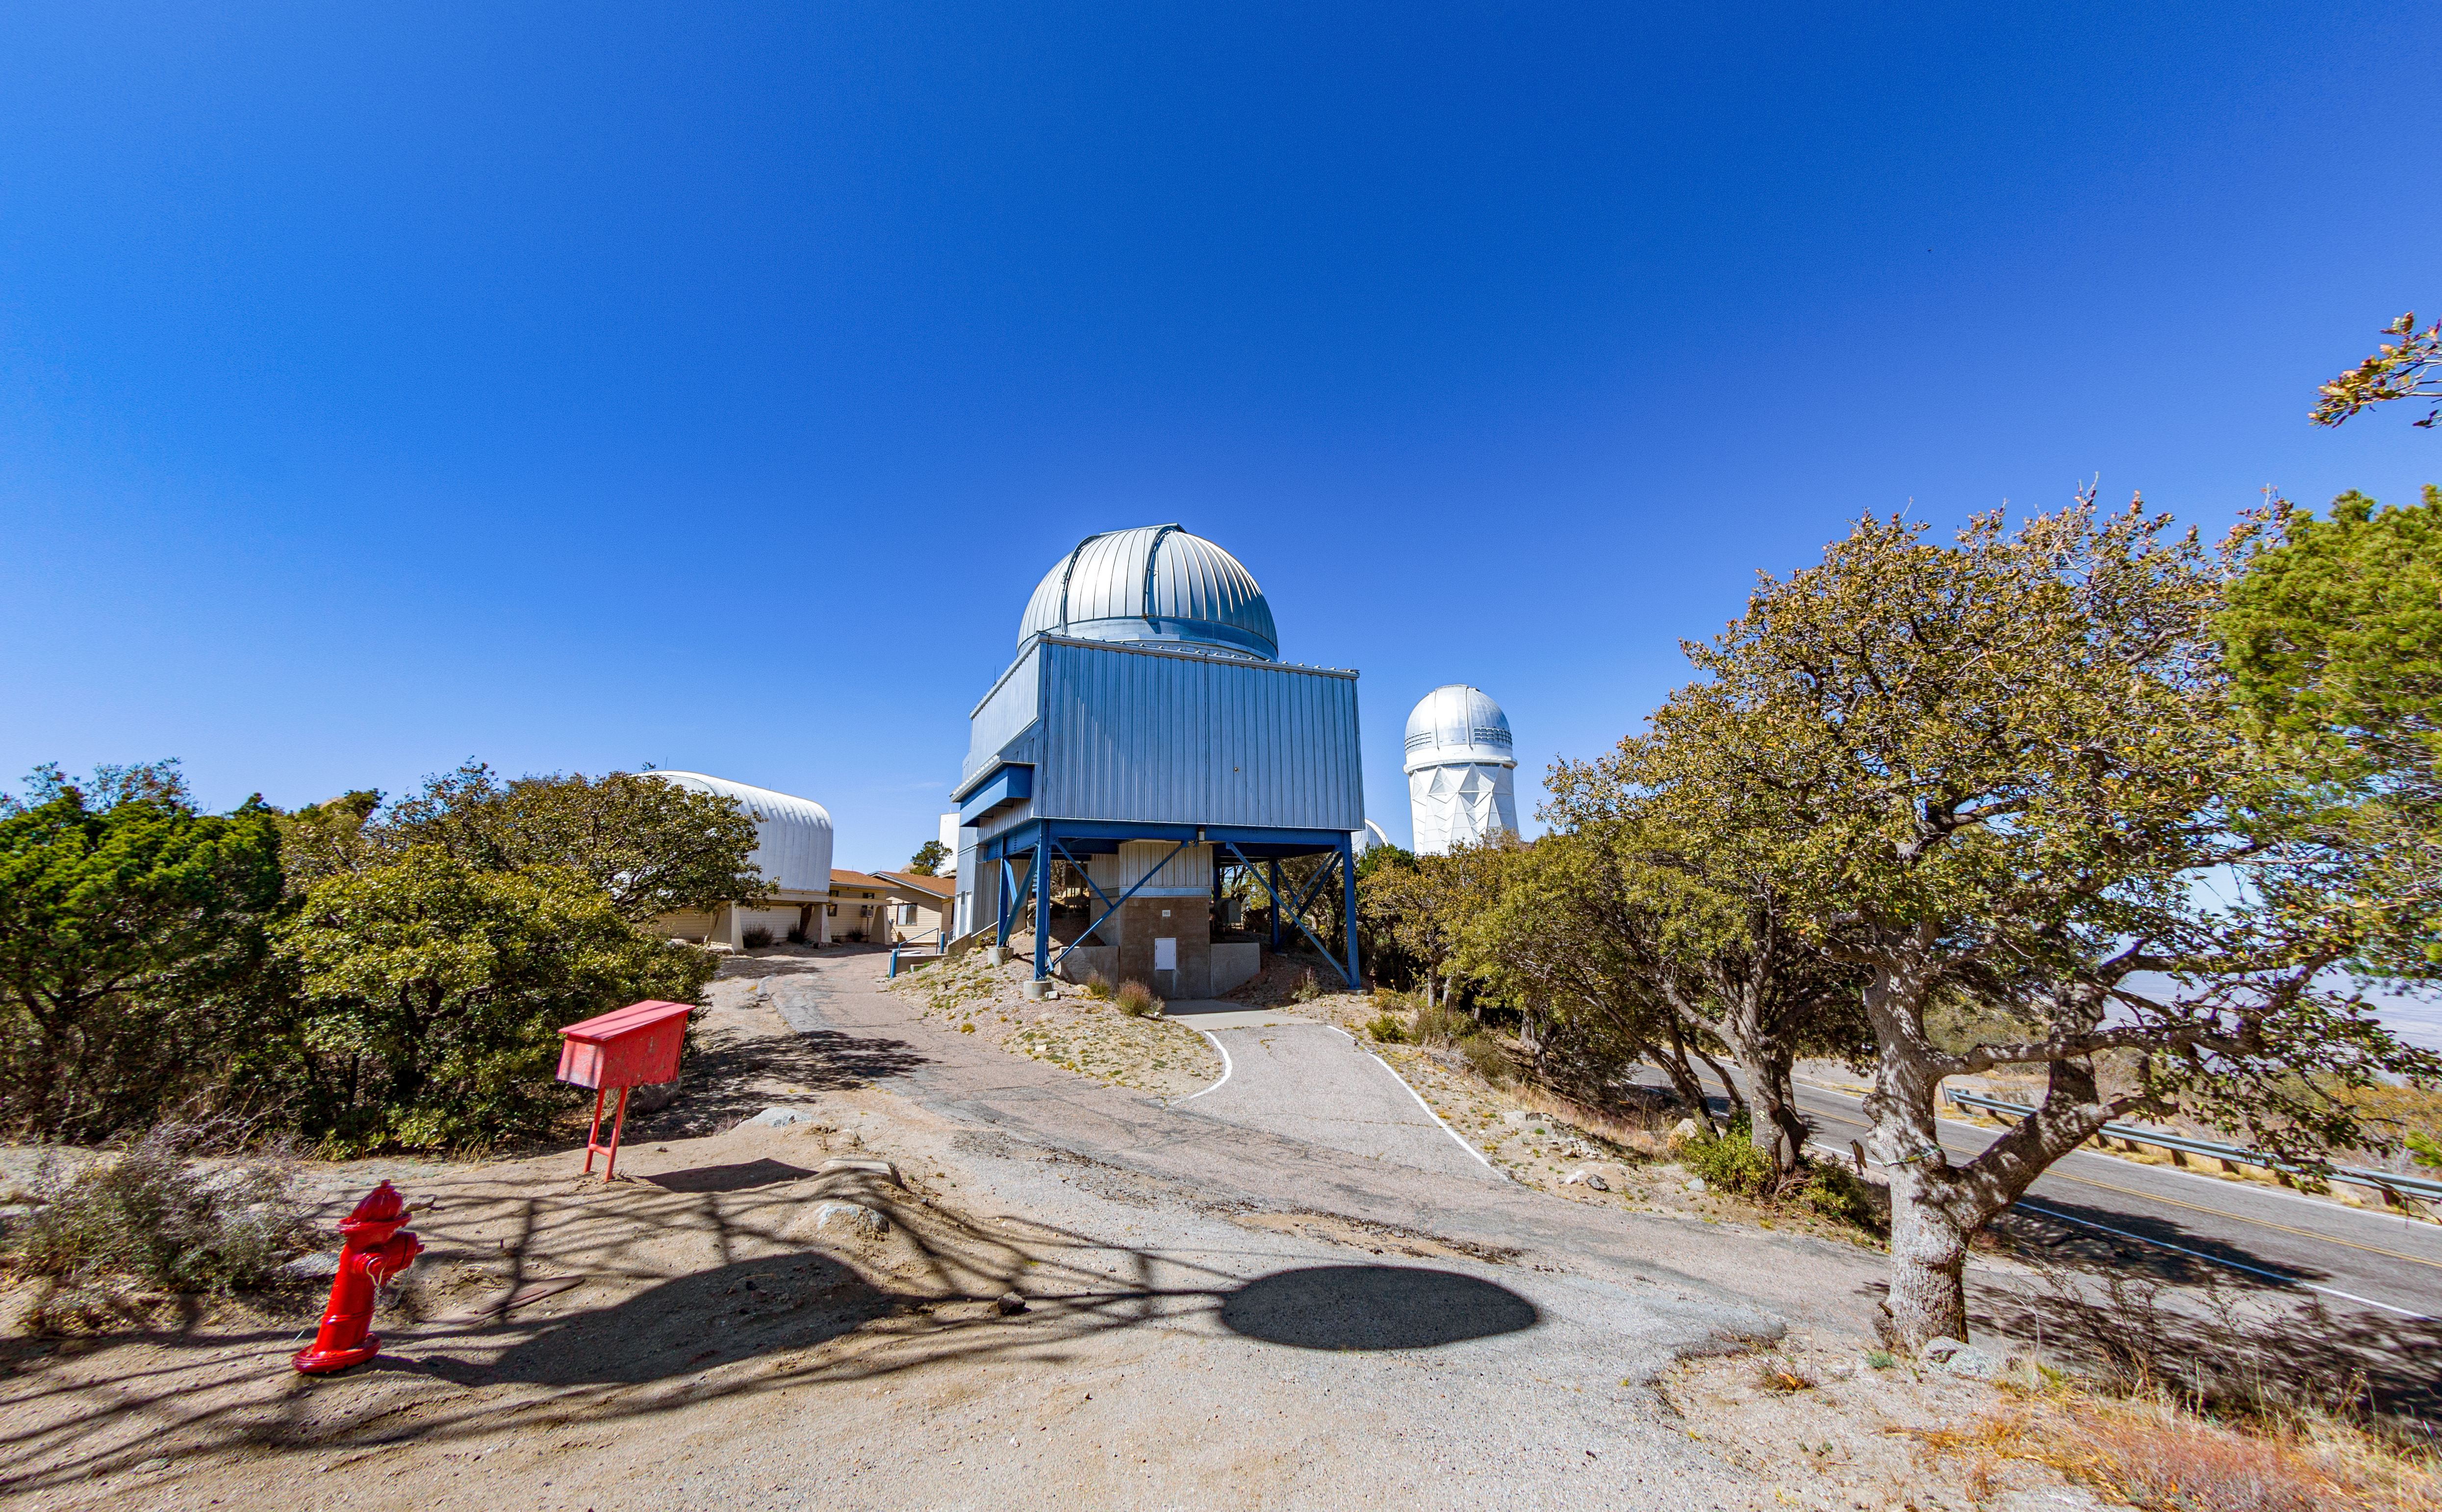

UA 1.8-meter Spacewatch Telescope

The UA 1.8-meter Spacewatch Telescope on Kitt Peak National Observatory in Arizona, with the Nicholas U. Mayall 4-meter Telescope visible in the background.

Credit: KPNO/NOIRLab/NSF/AURA/T. Matsopoulos